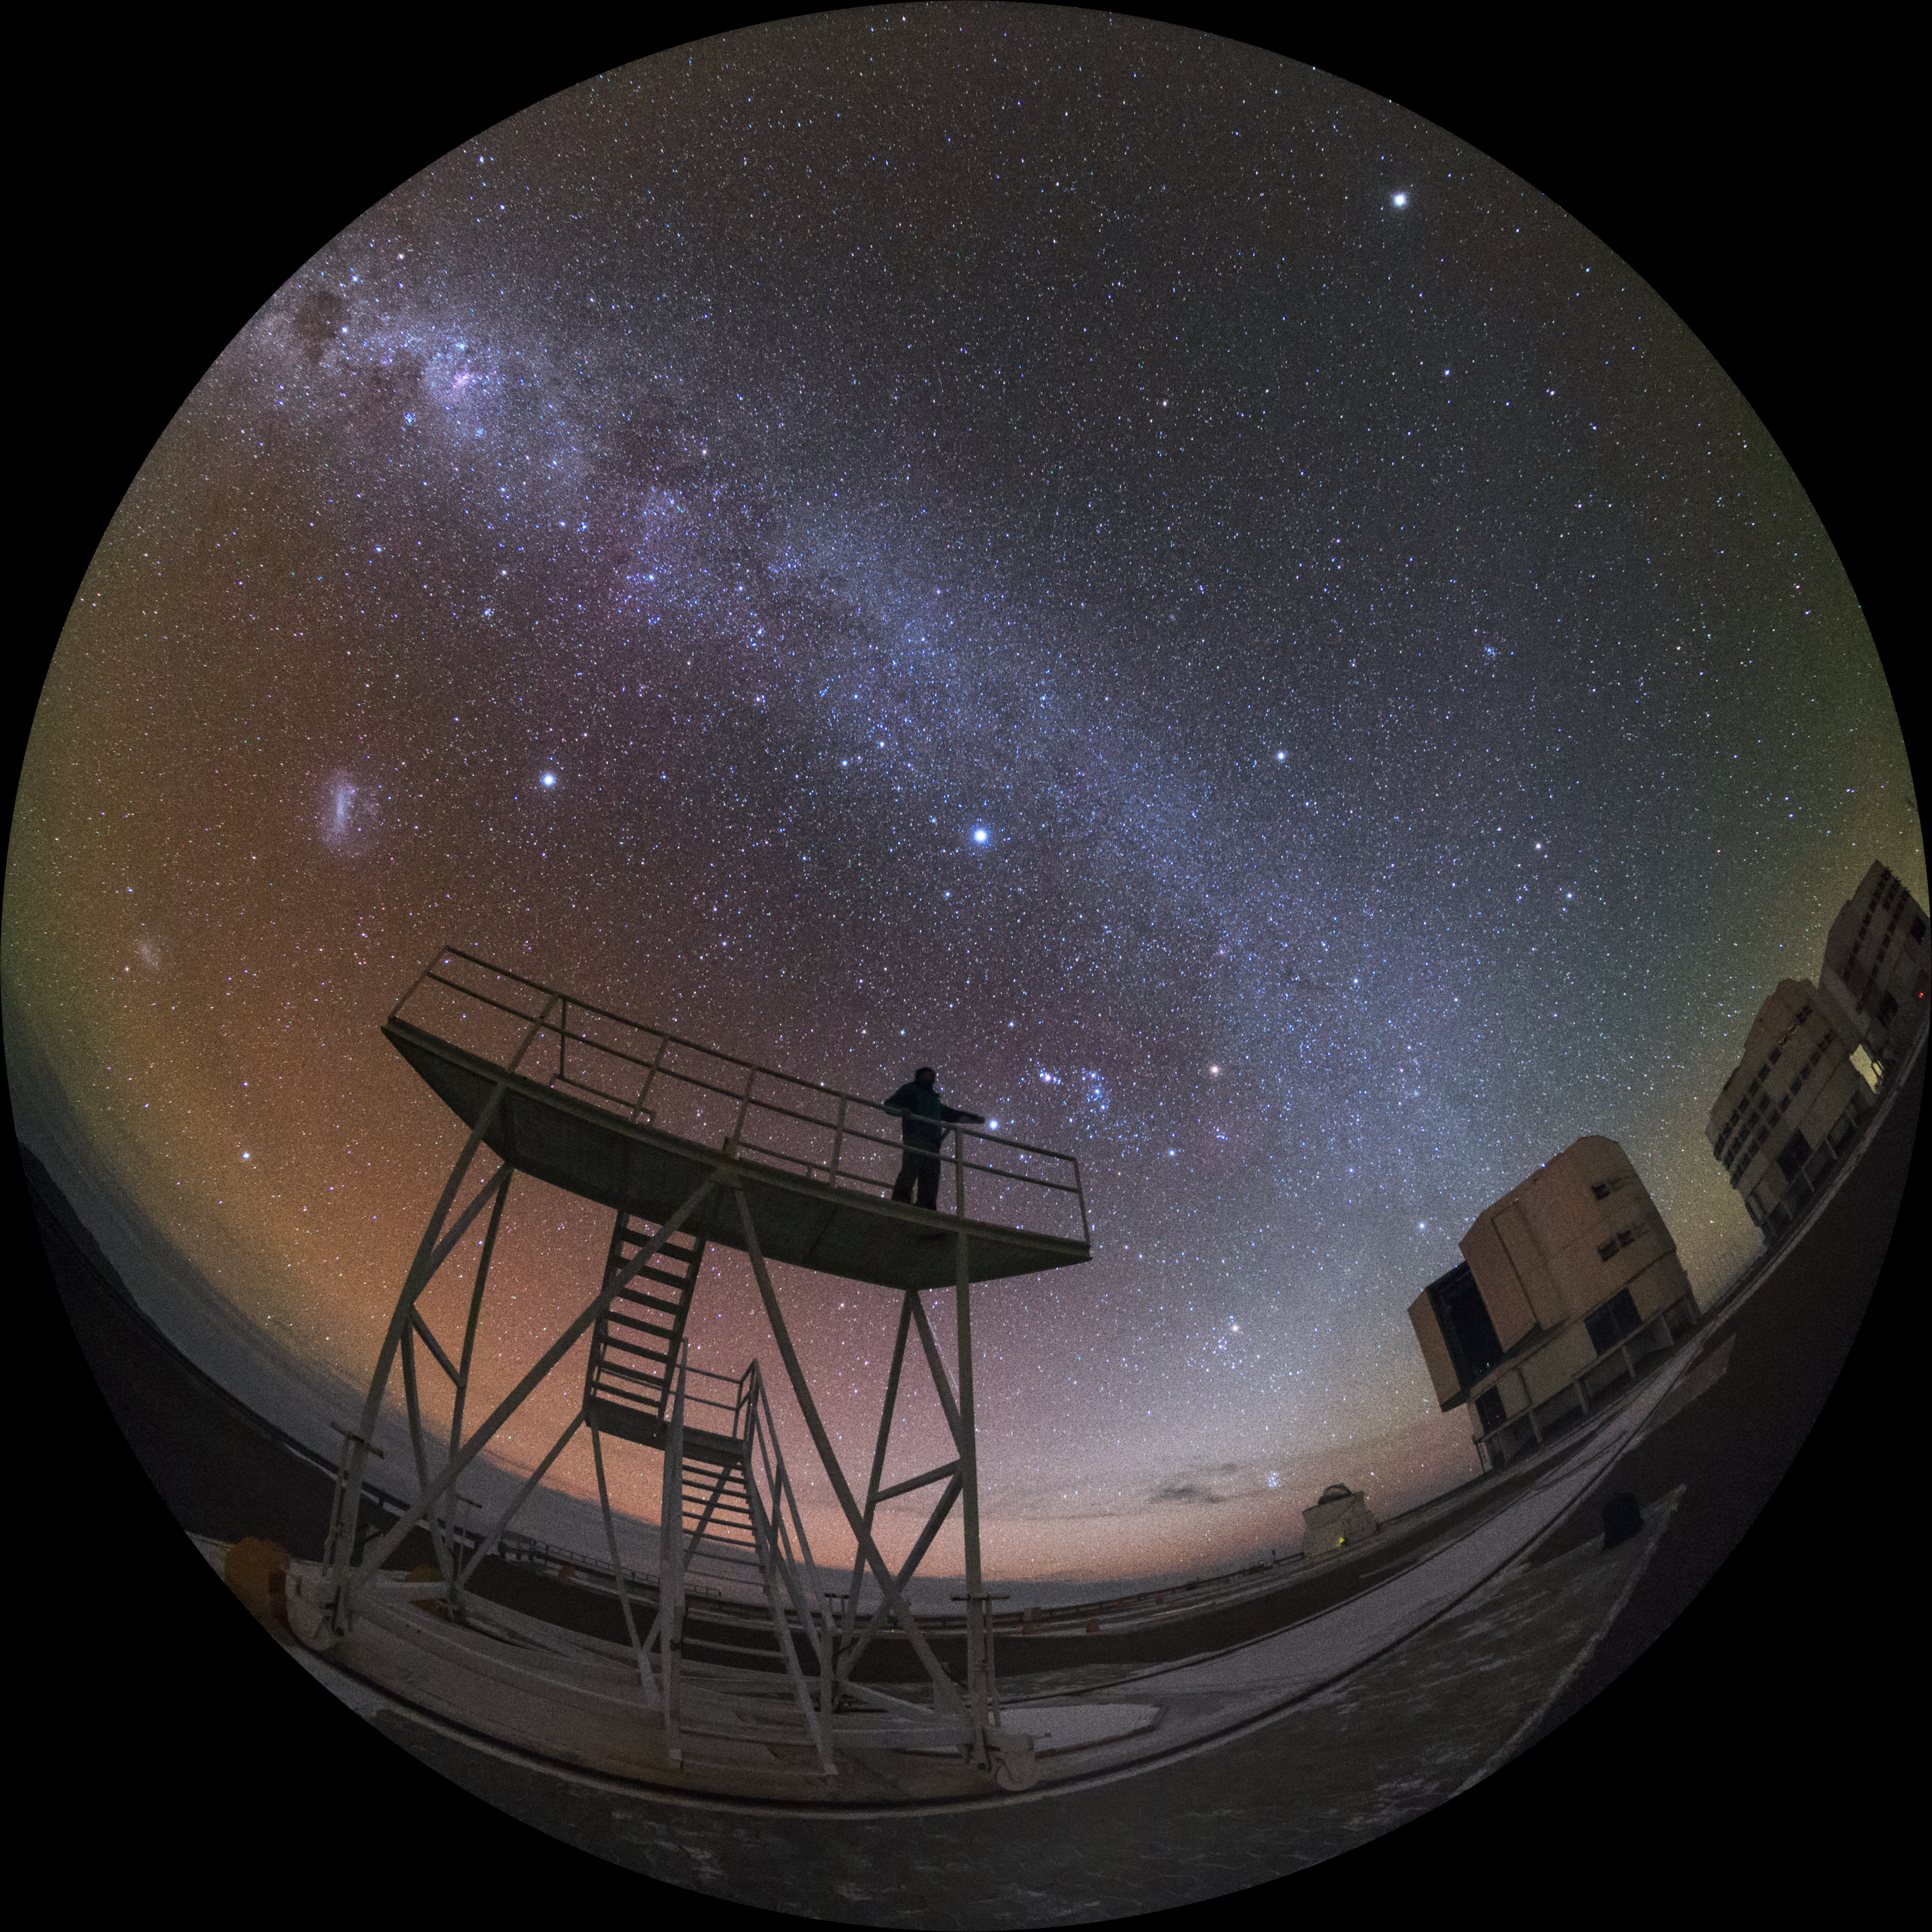

That much closer

With light pollution and cloud cover rarely issues at ESO's Paranal Observatory, the Universe can seem closer than ever. Here, one of ESO's Photo Ambassadors, Petr Horálek, gets a better view on the Very Large Telescope, nearer the heavens.

Images like this were gathered on the Fulldome Expedition, an endeavour to produce visuals for the ESO Supernova Planetarium & Visitor Centre in Garching, Munich.

Credit: ESO/Y. Beletsky